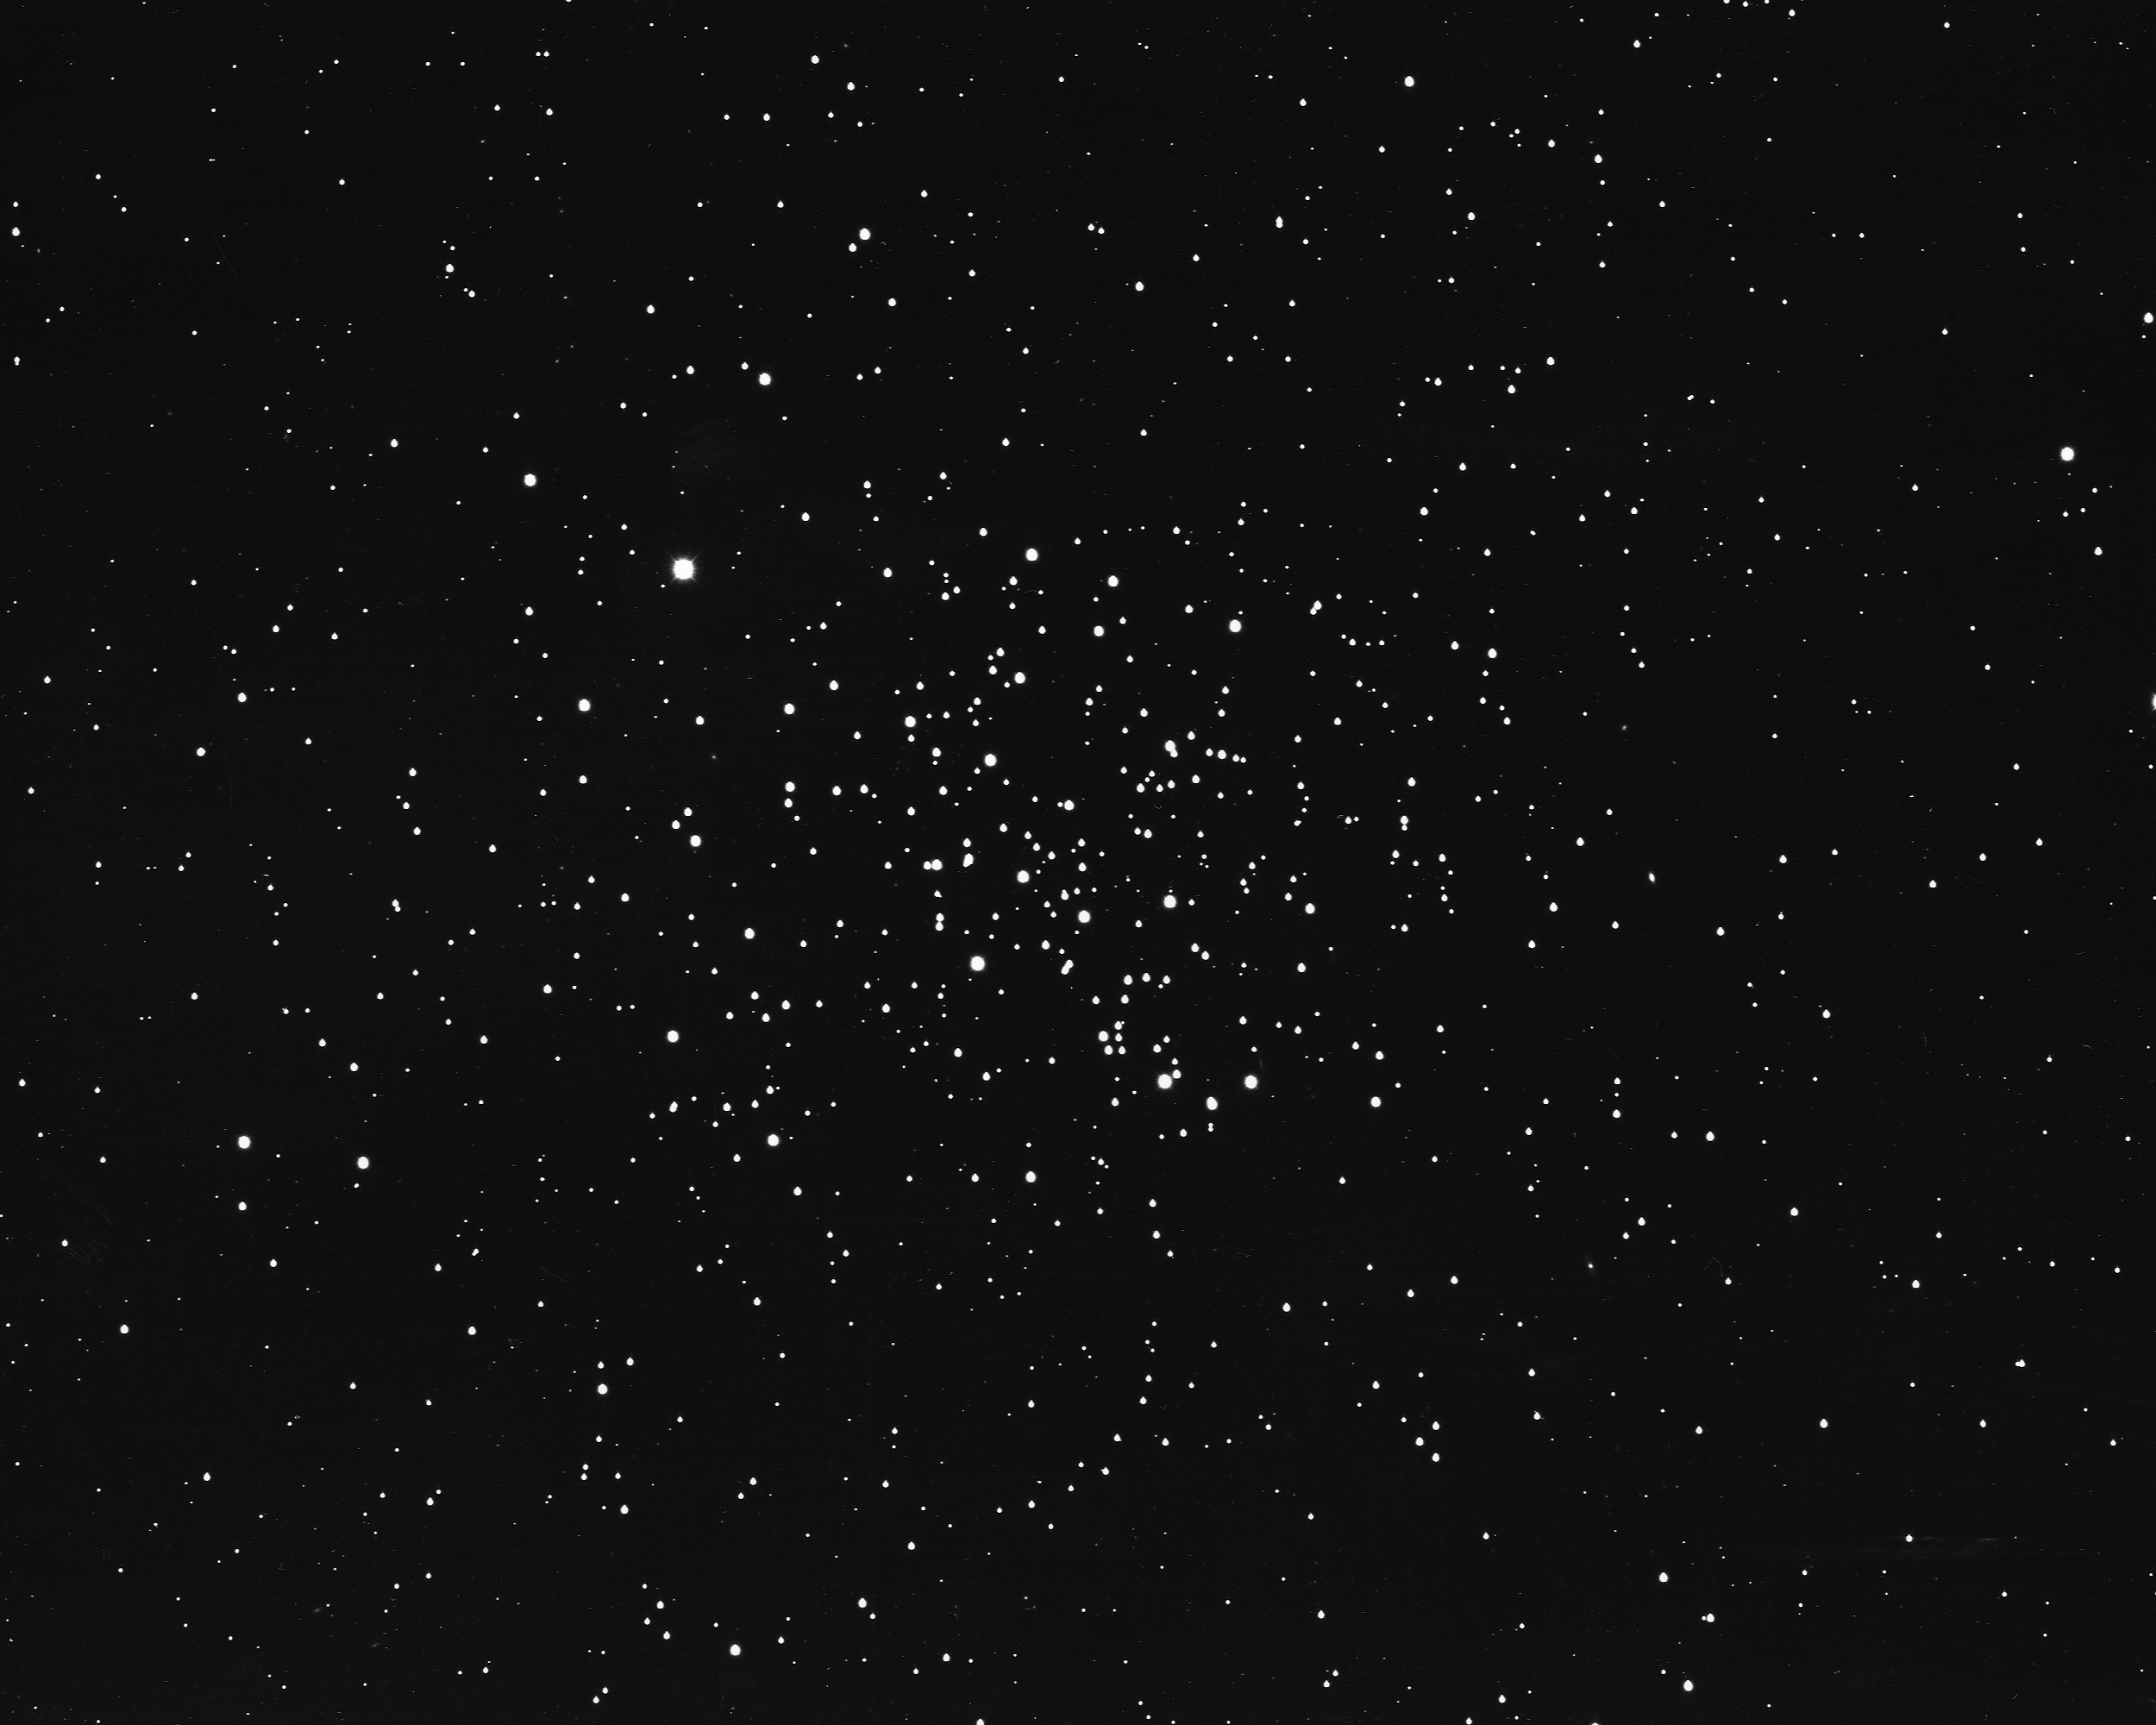

M67, NGC 2682

M67 is an open star cluster in the constellation Cancer. One of the oldest known such clusters, M67 is believed to be 10 billion years old. It contains approximately 500 stars within its 12 light-year diameter and is located some 2500 light-years away. KPNO 4-meter Mayall telescope, 1975.

Credit: NOIRLab/NSF/AURA